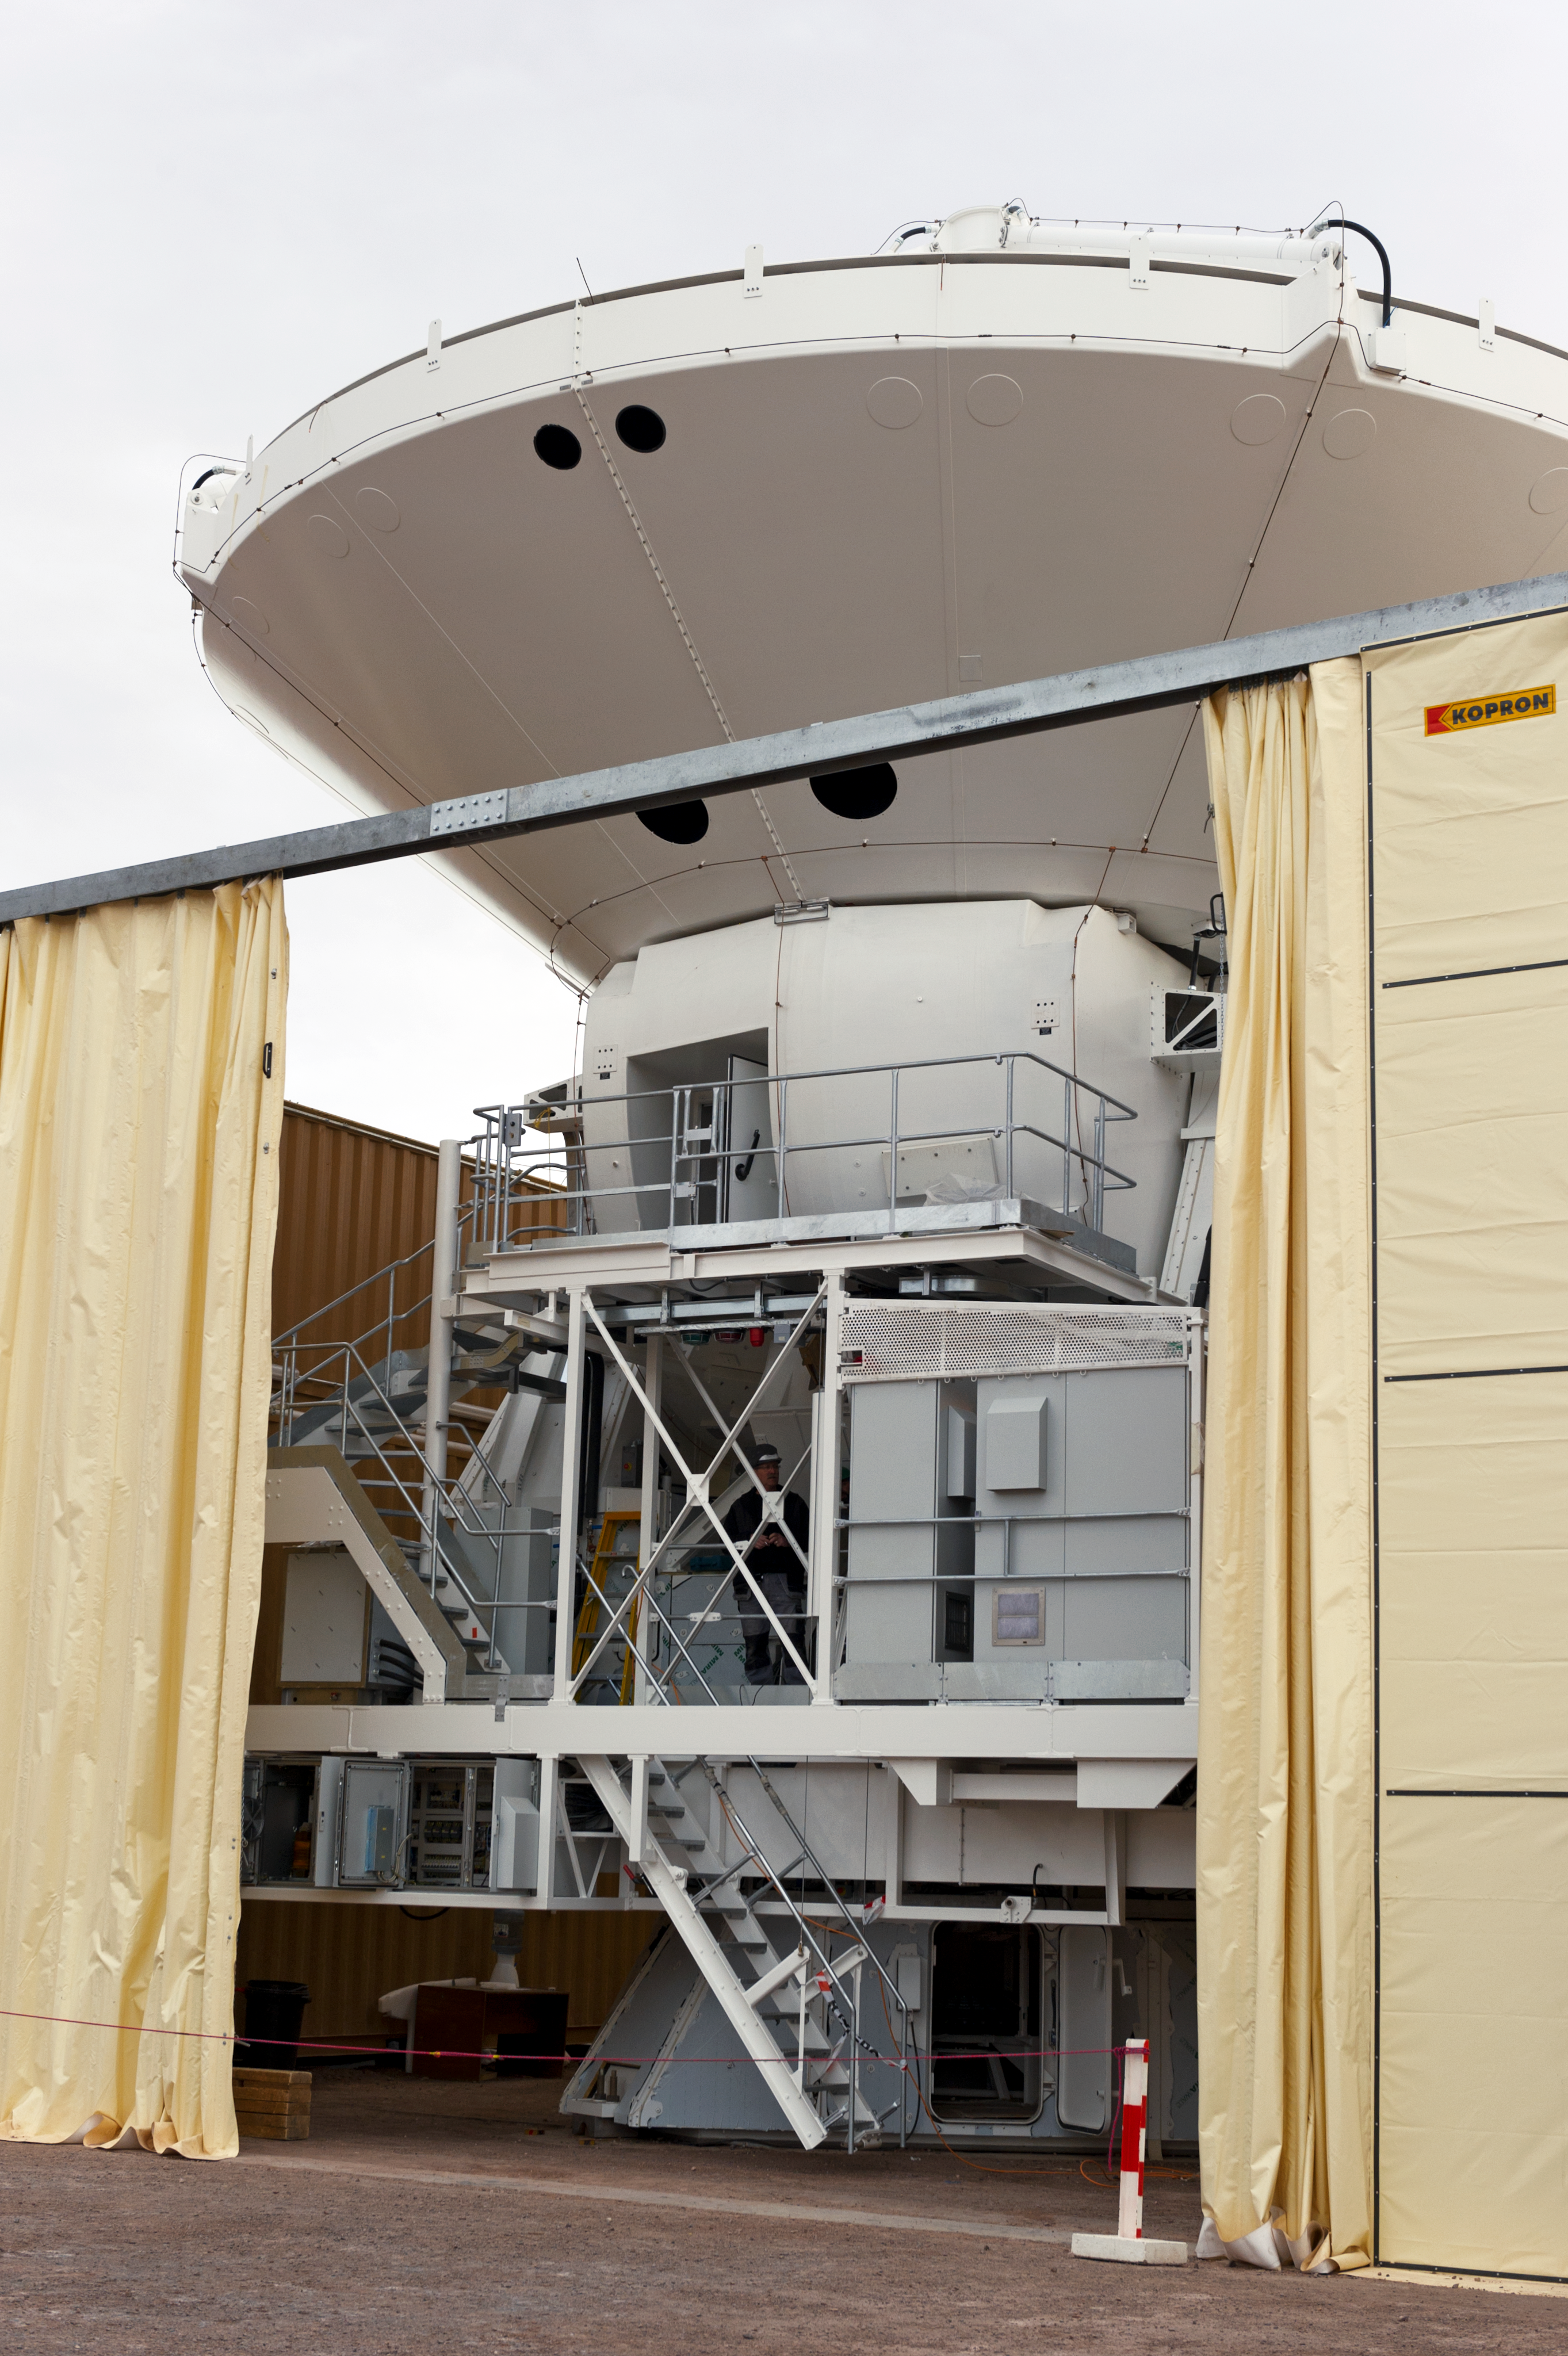

The integration of a European antenna

A European antenna inside the temporary shelter where it is being integrated. This picture was taken in June 2010 at the ALMA Operations Support Facility (OSF), located at 2900 m altitude on the road to the 5000-metre-high Chajnantor plateau. ALMA, the Atacama Large Millimeter/submillimeter Array, is the largest astronomical project in existence and is a truly global partnership of Europe, North
America and East Asia in cooperation with the Republic of Chile. The ALMA array will initially be composed of 66 antennas, provided by the different partners. ESO, the European partner in ALMA, has ordered 25 12-metre antennas, with an option for an additional seven, from the AEM Consortium.

Credit: ESO/José Francisco Salgado (josefrancisco.org)